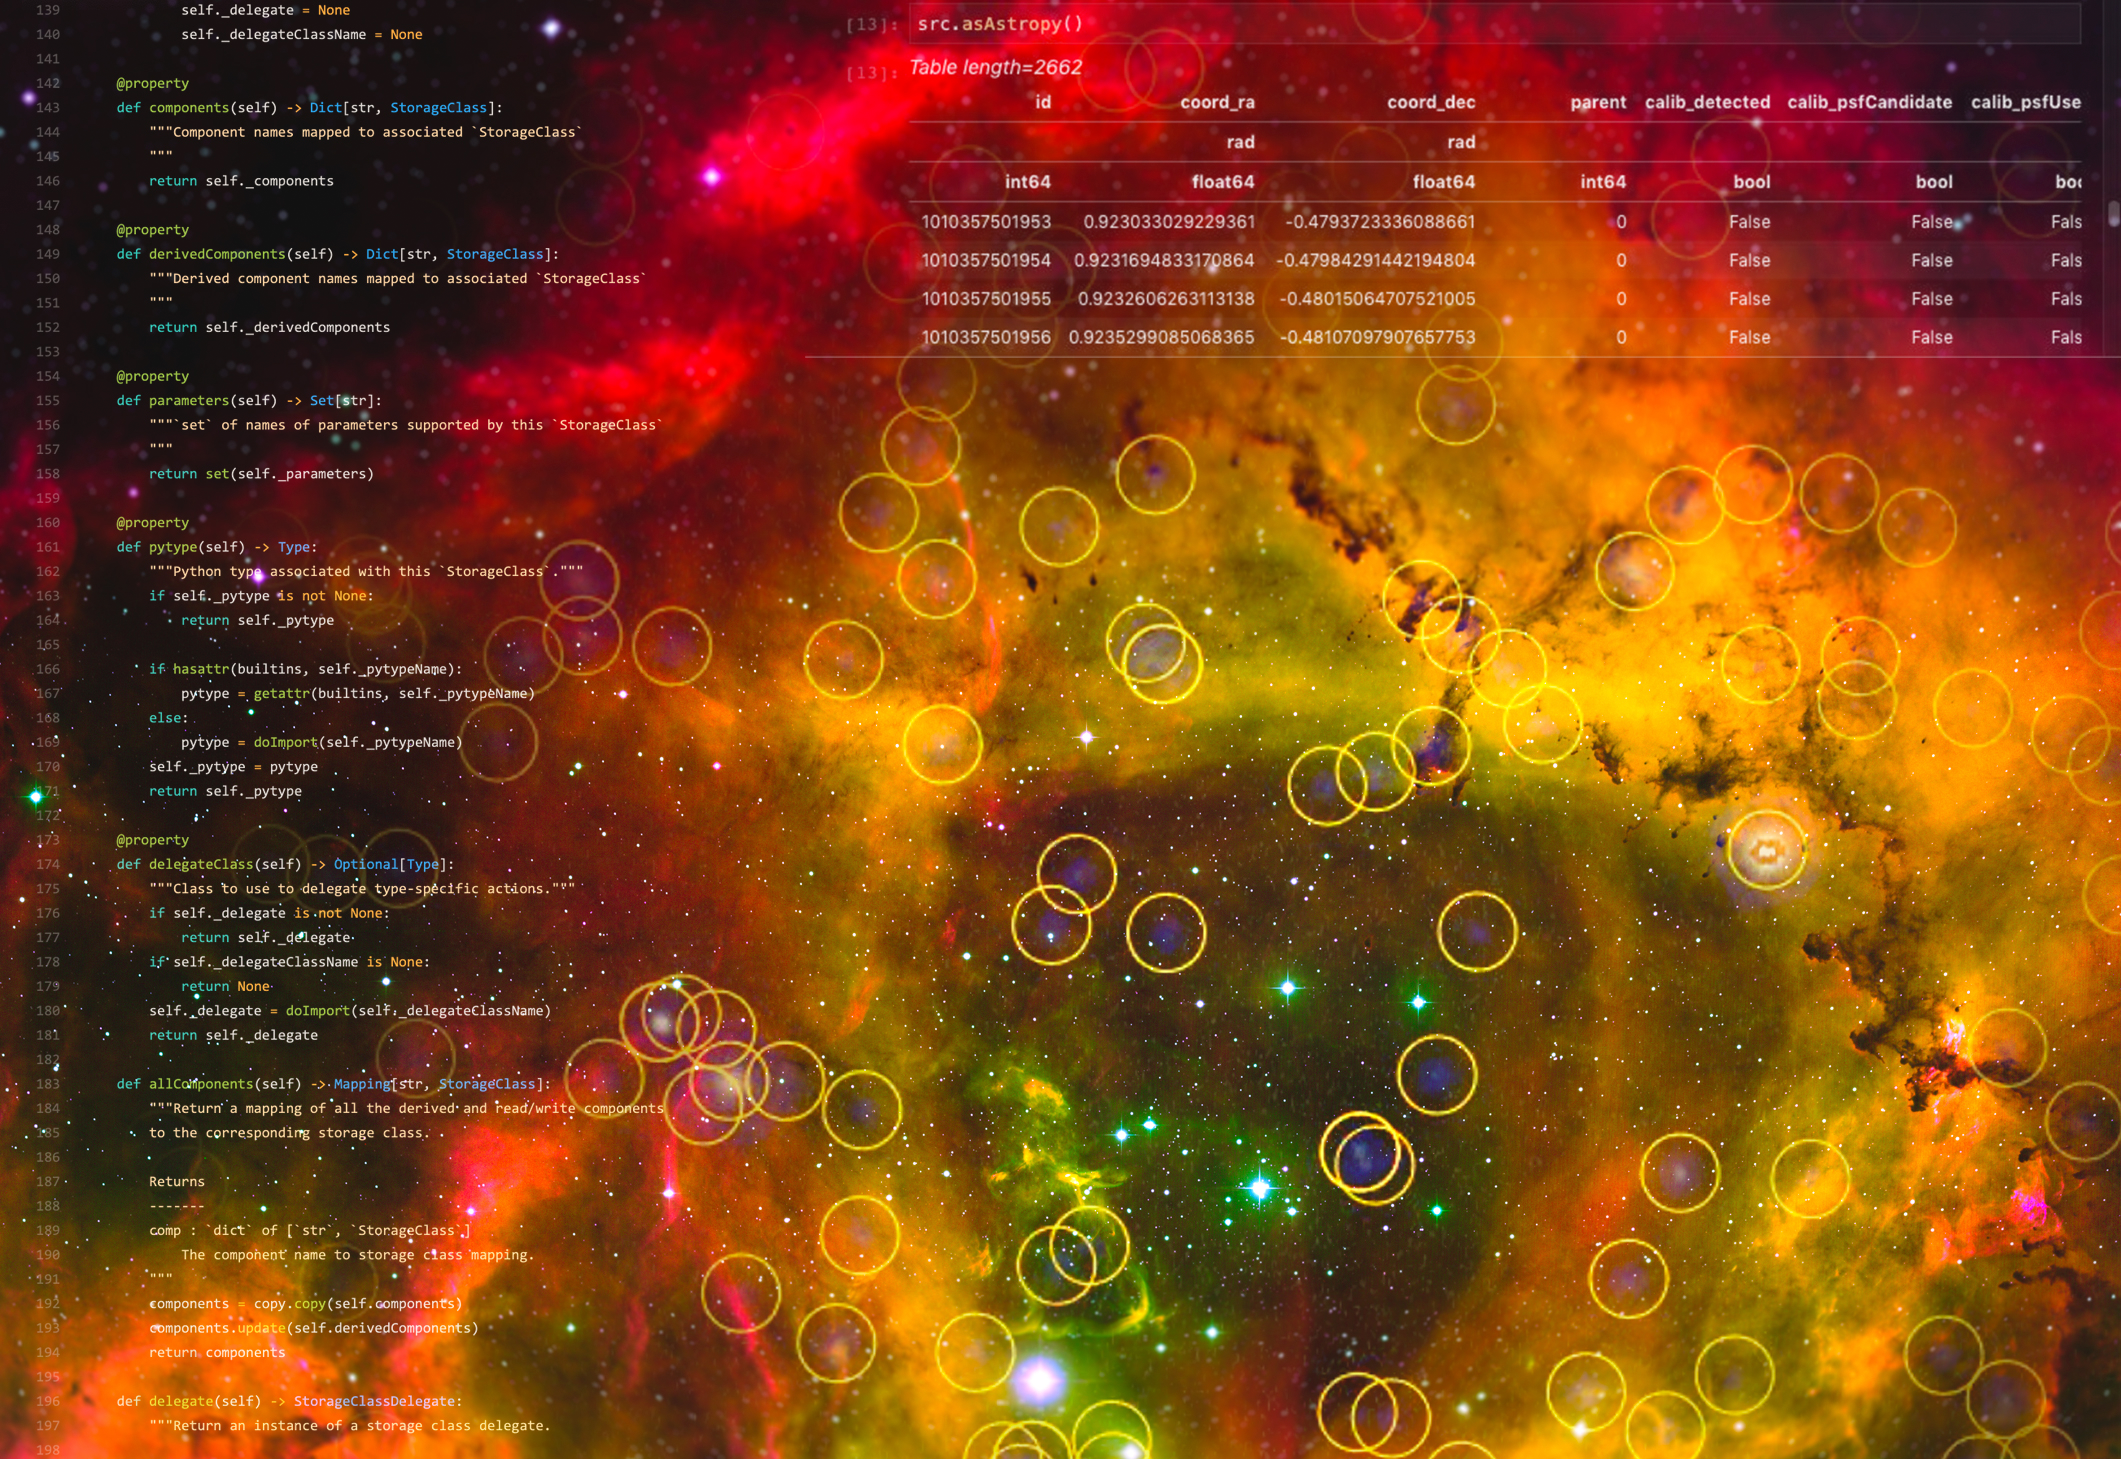

Coming soon: Rubin data

A visual representation of the Rubin Science Platform in use with a background image of the Rosette Nebula.

Credit: RubinObs/NOIRLab/NSF/AURA/T.A. Rector (University of Alaska Anchorage)/H. Schweiker/WIYN